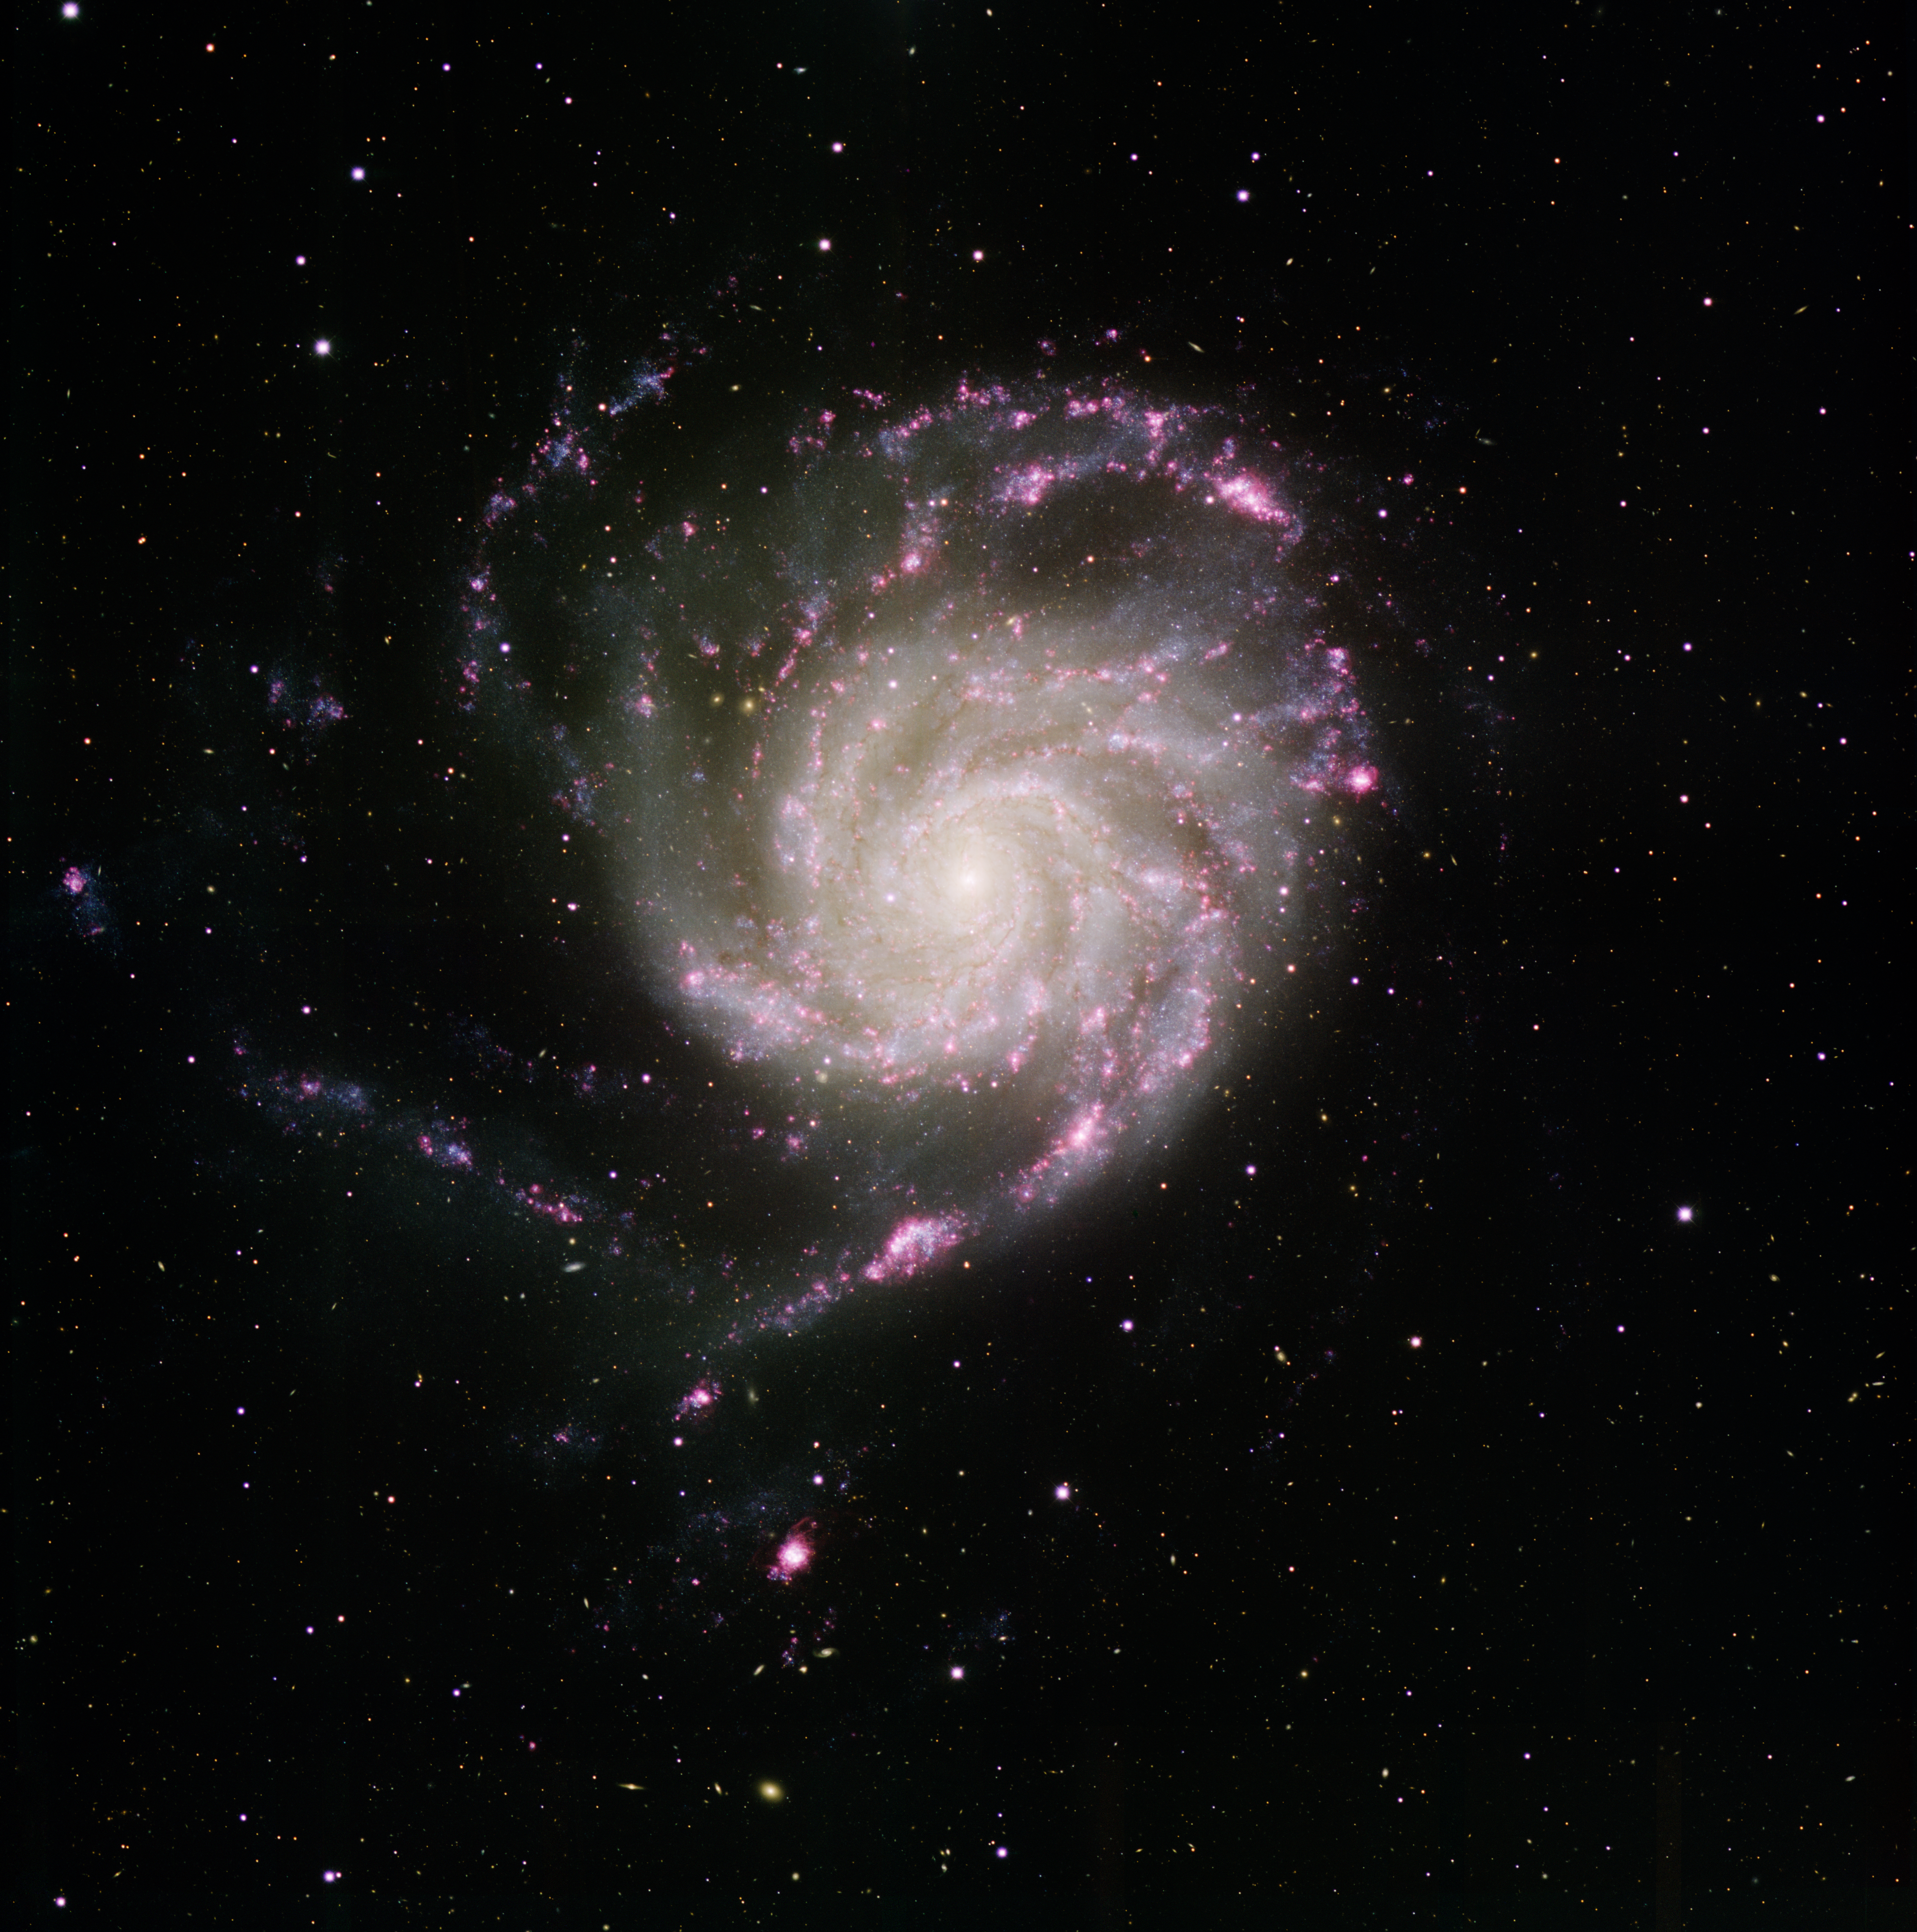

M101; Pinwheel Galaxy

This image was obtained with the wide-field view of the Mosaic Camera on the Mayall 4-meter telescope at Kitt Peak National Observatory. Informally known as the Pinwheel Galaxy, M101 is a spiral galaxy that is seen face on. It is a galaxy similar to our own galaxy, the Milky Way. It is relatively close by, only about 20 million light years away, meaning that we can see detail inside very well. The spiral arms of M101 are filled with numerous regions in which stars are forming (seen as pink clouds of gas). This image was made with the U (violet), B (blue), V (green), I (orange), and Hydrogen alpha (red) filters. In this image, North is to the right and East is up.

Credit: T.A. Rector (University of Alaska Anchorage) and H. Schweiker (WIYN and NOIRLab/NSF/AURA)